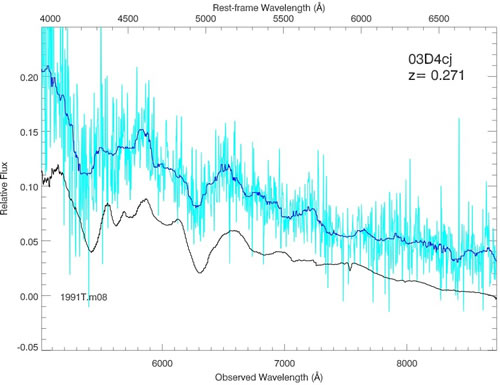

One of the first SNLS supernova spectra obtained at Gemini

One of the first SNLS supernova spectra obtained at Gemini (in August 2003), showing a Type Ia SN at z=0.27. The Gemini data are shown in light blue, and the smoothed data are shown in dark blue. A nearby supernovae spectrum is shown for comparison (black).

Credit: International Gemini Observatory/NOIRLab/NSF/AURA